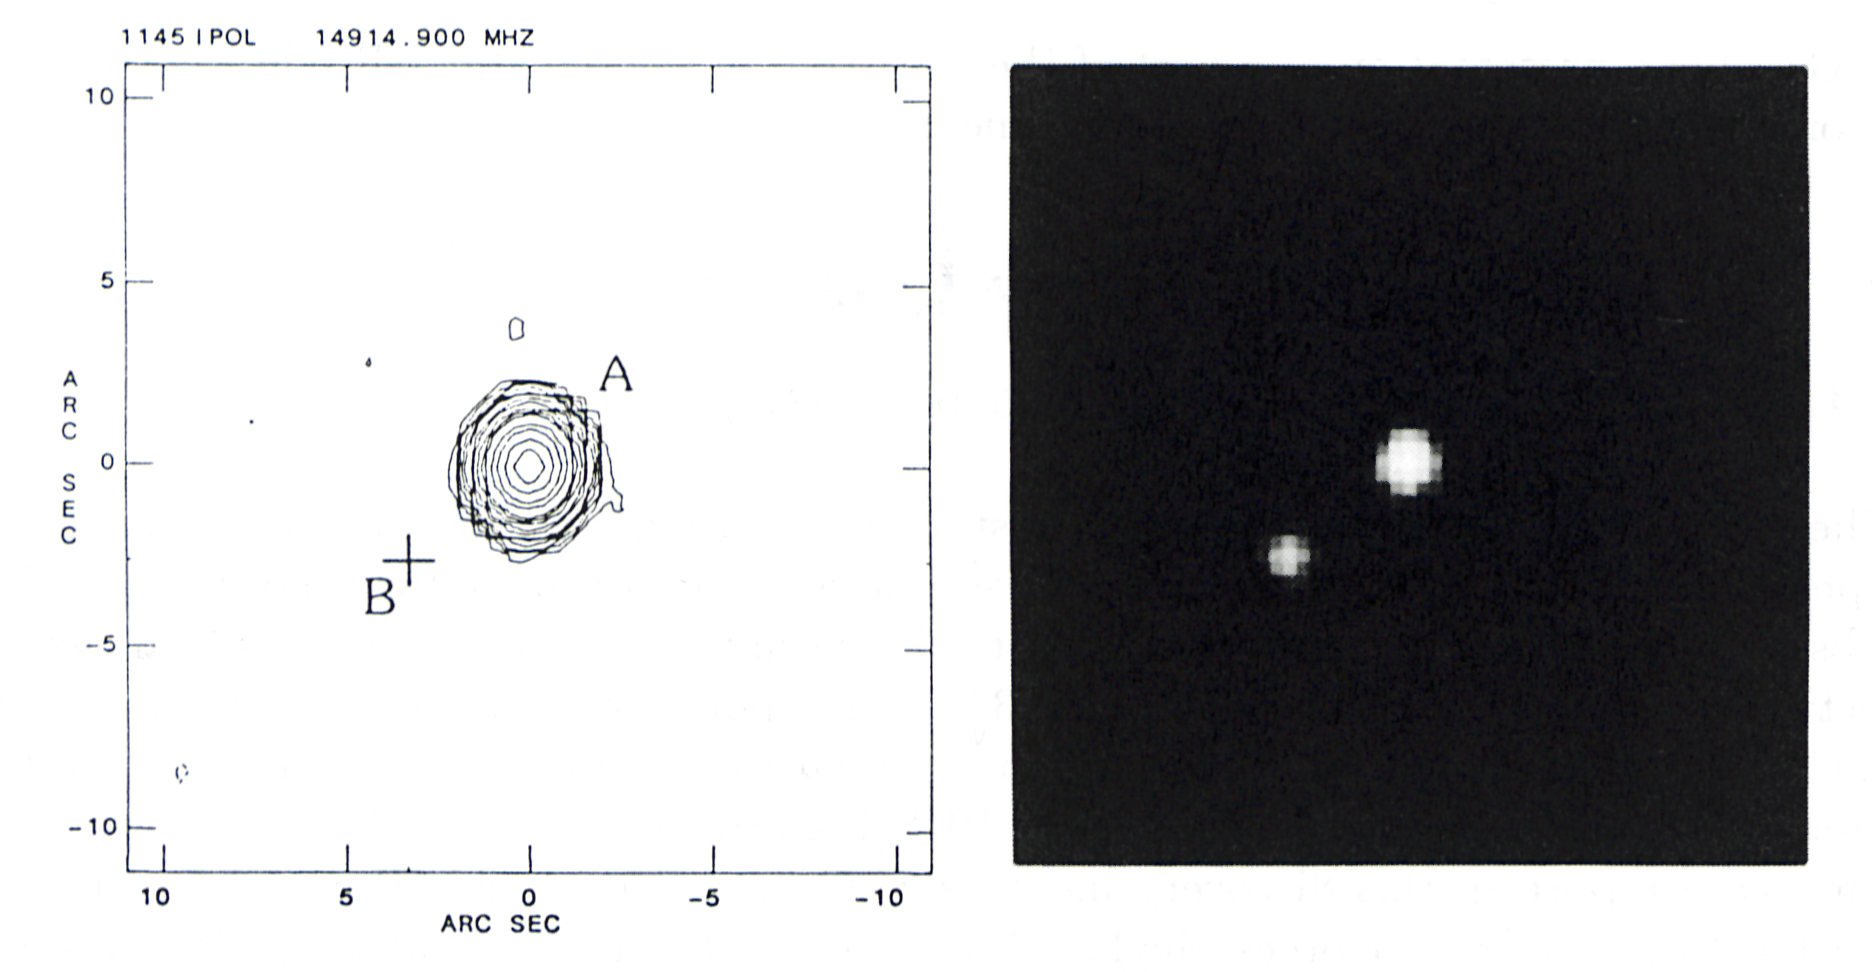

Discovery of a binary quasar

The radio map and visible-light image of the binary quasar QQ 1145-071. The two components are labeled as A and B. The right-hand picture, obtained with a charge-coupled device detector at the European Southern Observatory, La Silla, Chile, is the first observational evidence of the binary nature of the object. The picture to the left, showing radio emission in only the A component, allows astronomers to rule out the gravitational lens hypothesis in favour of the genuine binary character of the double source. (ESO Press Release eso8712; BW)

Credit: ESO